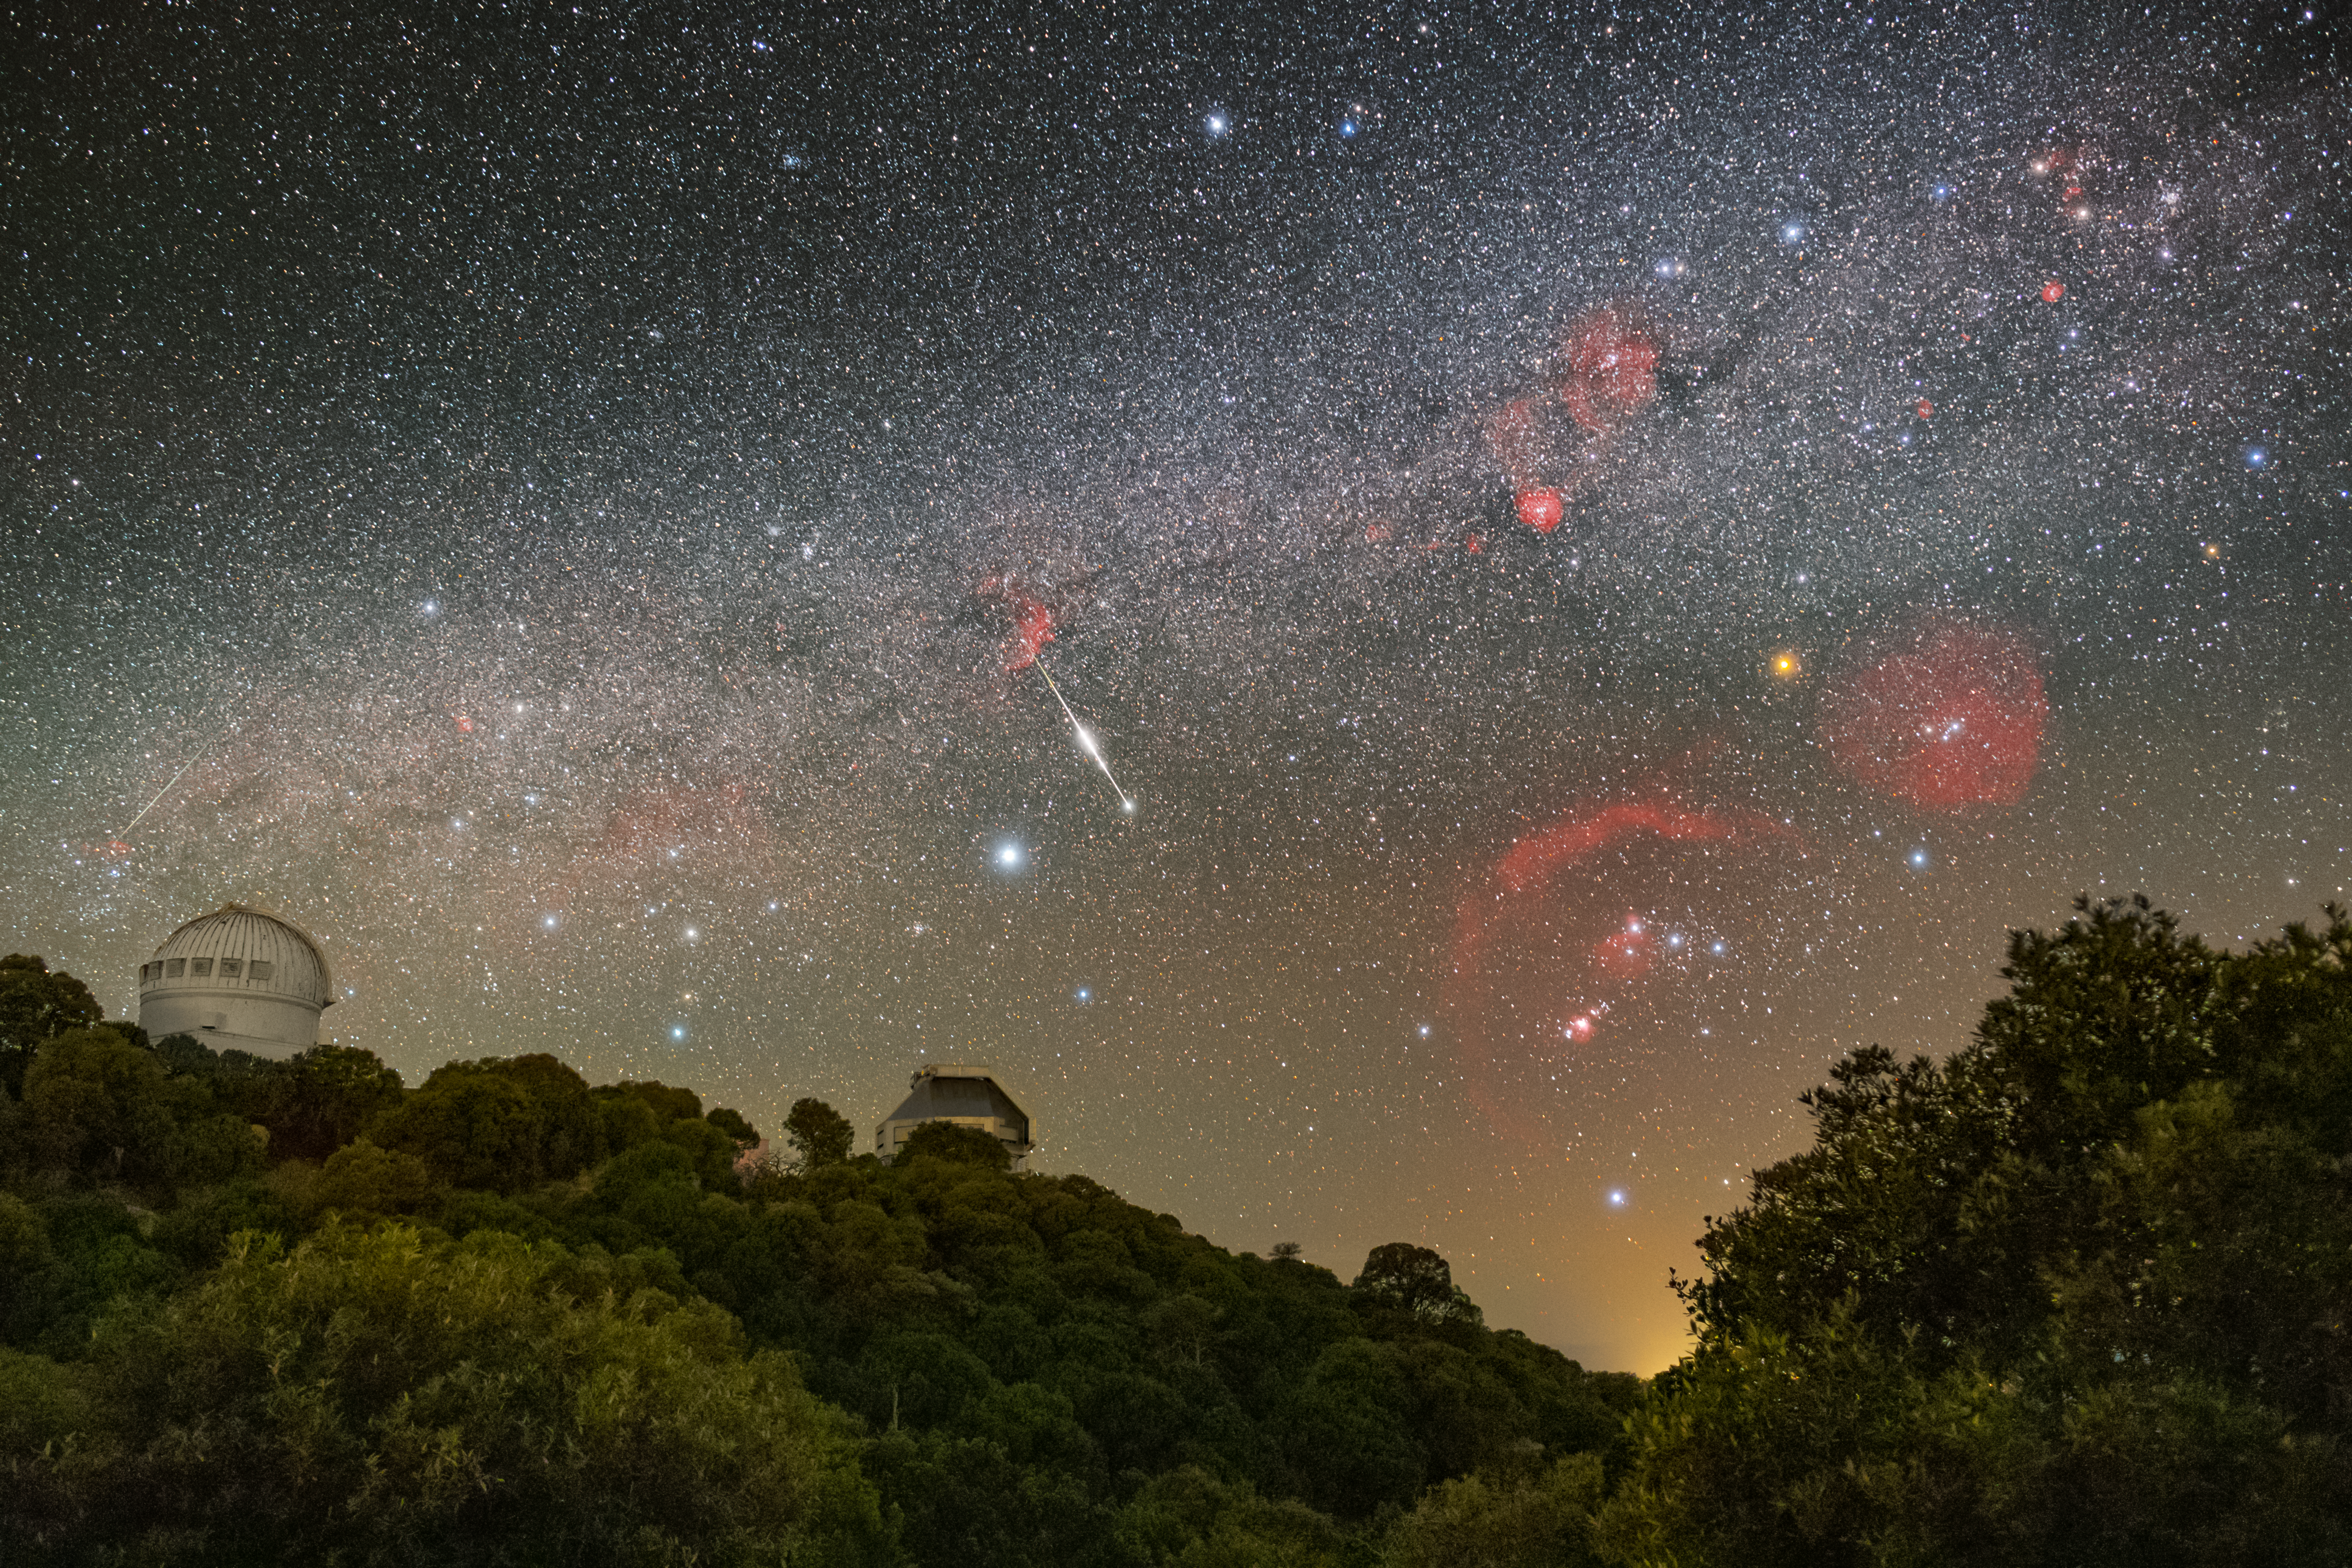

Don’t Miss the Meteor!

A blazing meteor pops into the sky above U.S. National Science Foundation Kitt Peak National Observatory (KPNO), a Program of NSF NOIRLab. You can see an image of the sky without the meteor here. To the left is the dome of the WIYN 0.9-meter Telescope, and to the right is the WIYN 3.5-meter Telescope. The WIYN telescopes are part of a partnership between Indiana University, University of Wisconsin–Madison, Pennsylvania State University, Princeton University, NSF NOIRLab, and NASA.

Meteors are normally visible in the sky for just a few seconds, so it takes skill and a bit of luck to capture one on camera. Events like meteors, also known as shooting stars, happen a lot closer to Earth than you might think. Meteors typically become visible to the naked eye about 75–120 km (47–75 miles) above Earth’s surface. They usually disintegrate as they travel through the atmosphere at altitudes of 50–95 km (31–59 miles). For reference, the drive to NSF Kitt Peak National Observatory from Tucson, Arizona, is about 90 km (55 miles) and takes a little over an hour.

This image also captures the constellations Orion (the Hunter, right) and his ‘sidekick’ Canis Major (the Greater Dog, left). Three red emission nebulae of the Orion molecular cloud complex are vividly captured in this photo: The Orion Nebula below Orion’s belt, Barnard’s Loop around Orion’s lower half, and the Lambda Orionis Ring around his head.

Petr Horálek, the photographer, is a NOIRLab Audiovisual Ambassador.

Credit: KPNO/NOIRLab/NSF/AURA/P. Horálek (Institute of Physics in Opava)